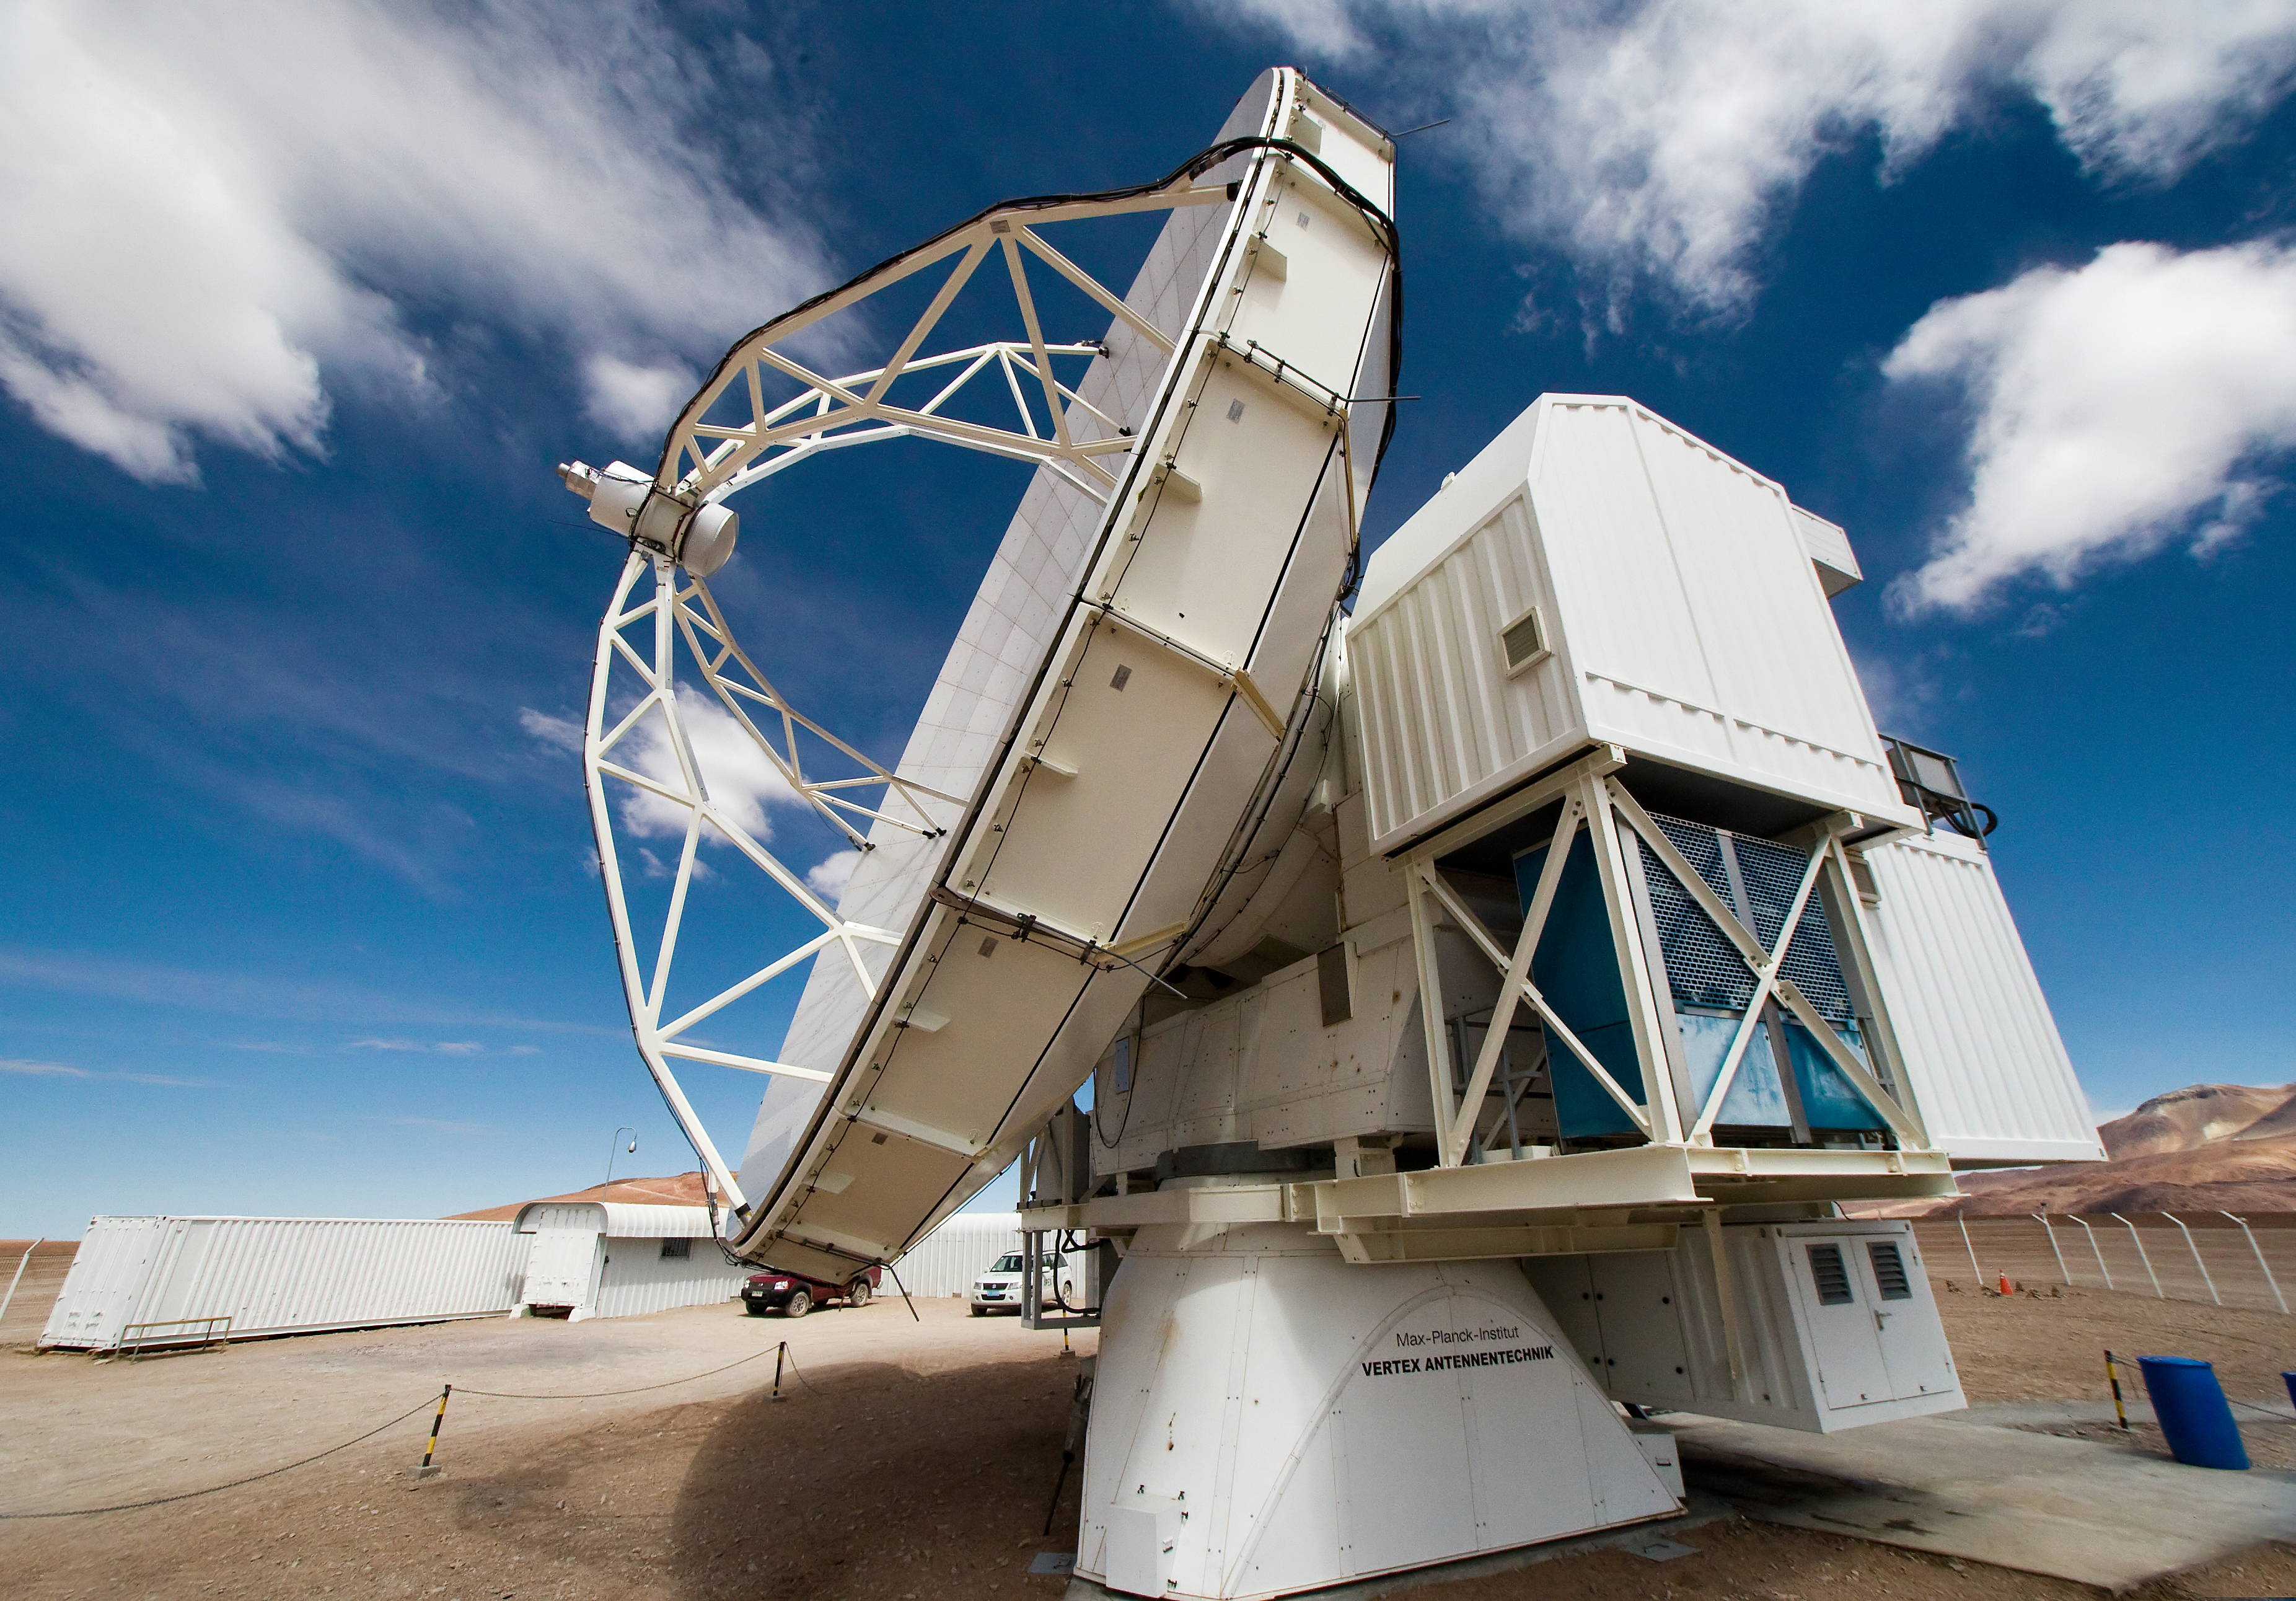

APEX, the Atacama Pathfinder Experiment, on Chajnantor

View of the Atacama Pathfinder Experiment (APEX) antenna on the Chajnantor plain of the Chilean Andes, 5000 m above sea level. APEX is a collaboration between the Max Planck Institut für Radioastronomie, Onsala Space Observatory (OSO) and ESO. The telescope was manufactured by VERTEX Antennentechnik in Duisburg, Germany. Astronomers observing with APEX can see cold dust and gas in both the Milky Way and in distant galaxies.

Credit: Iztok Bončina/ESO